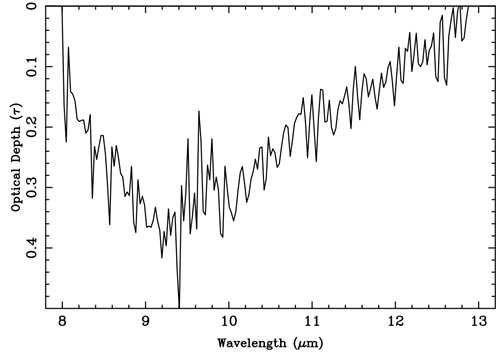

Plot of the 8-13 micron silicate absorption band optical depth extracted from the mid infrared spectrum

Plot of the 8-13 micron silicate absorption band optical depth extracted from the mid infrared spectrum.

Credit: International Gemini Observatory/NOIRLab/NSF/AURA